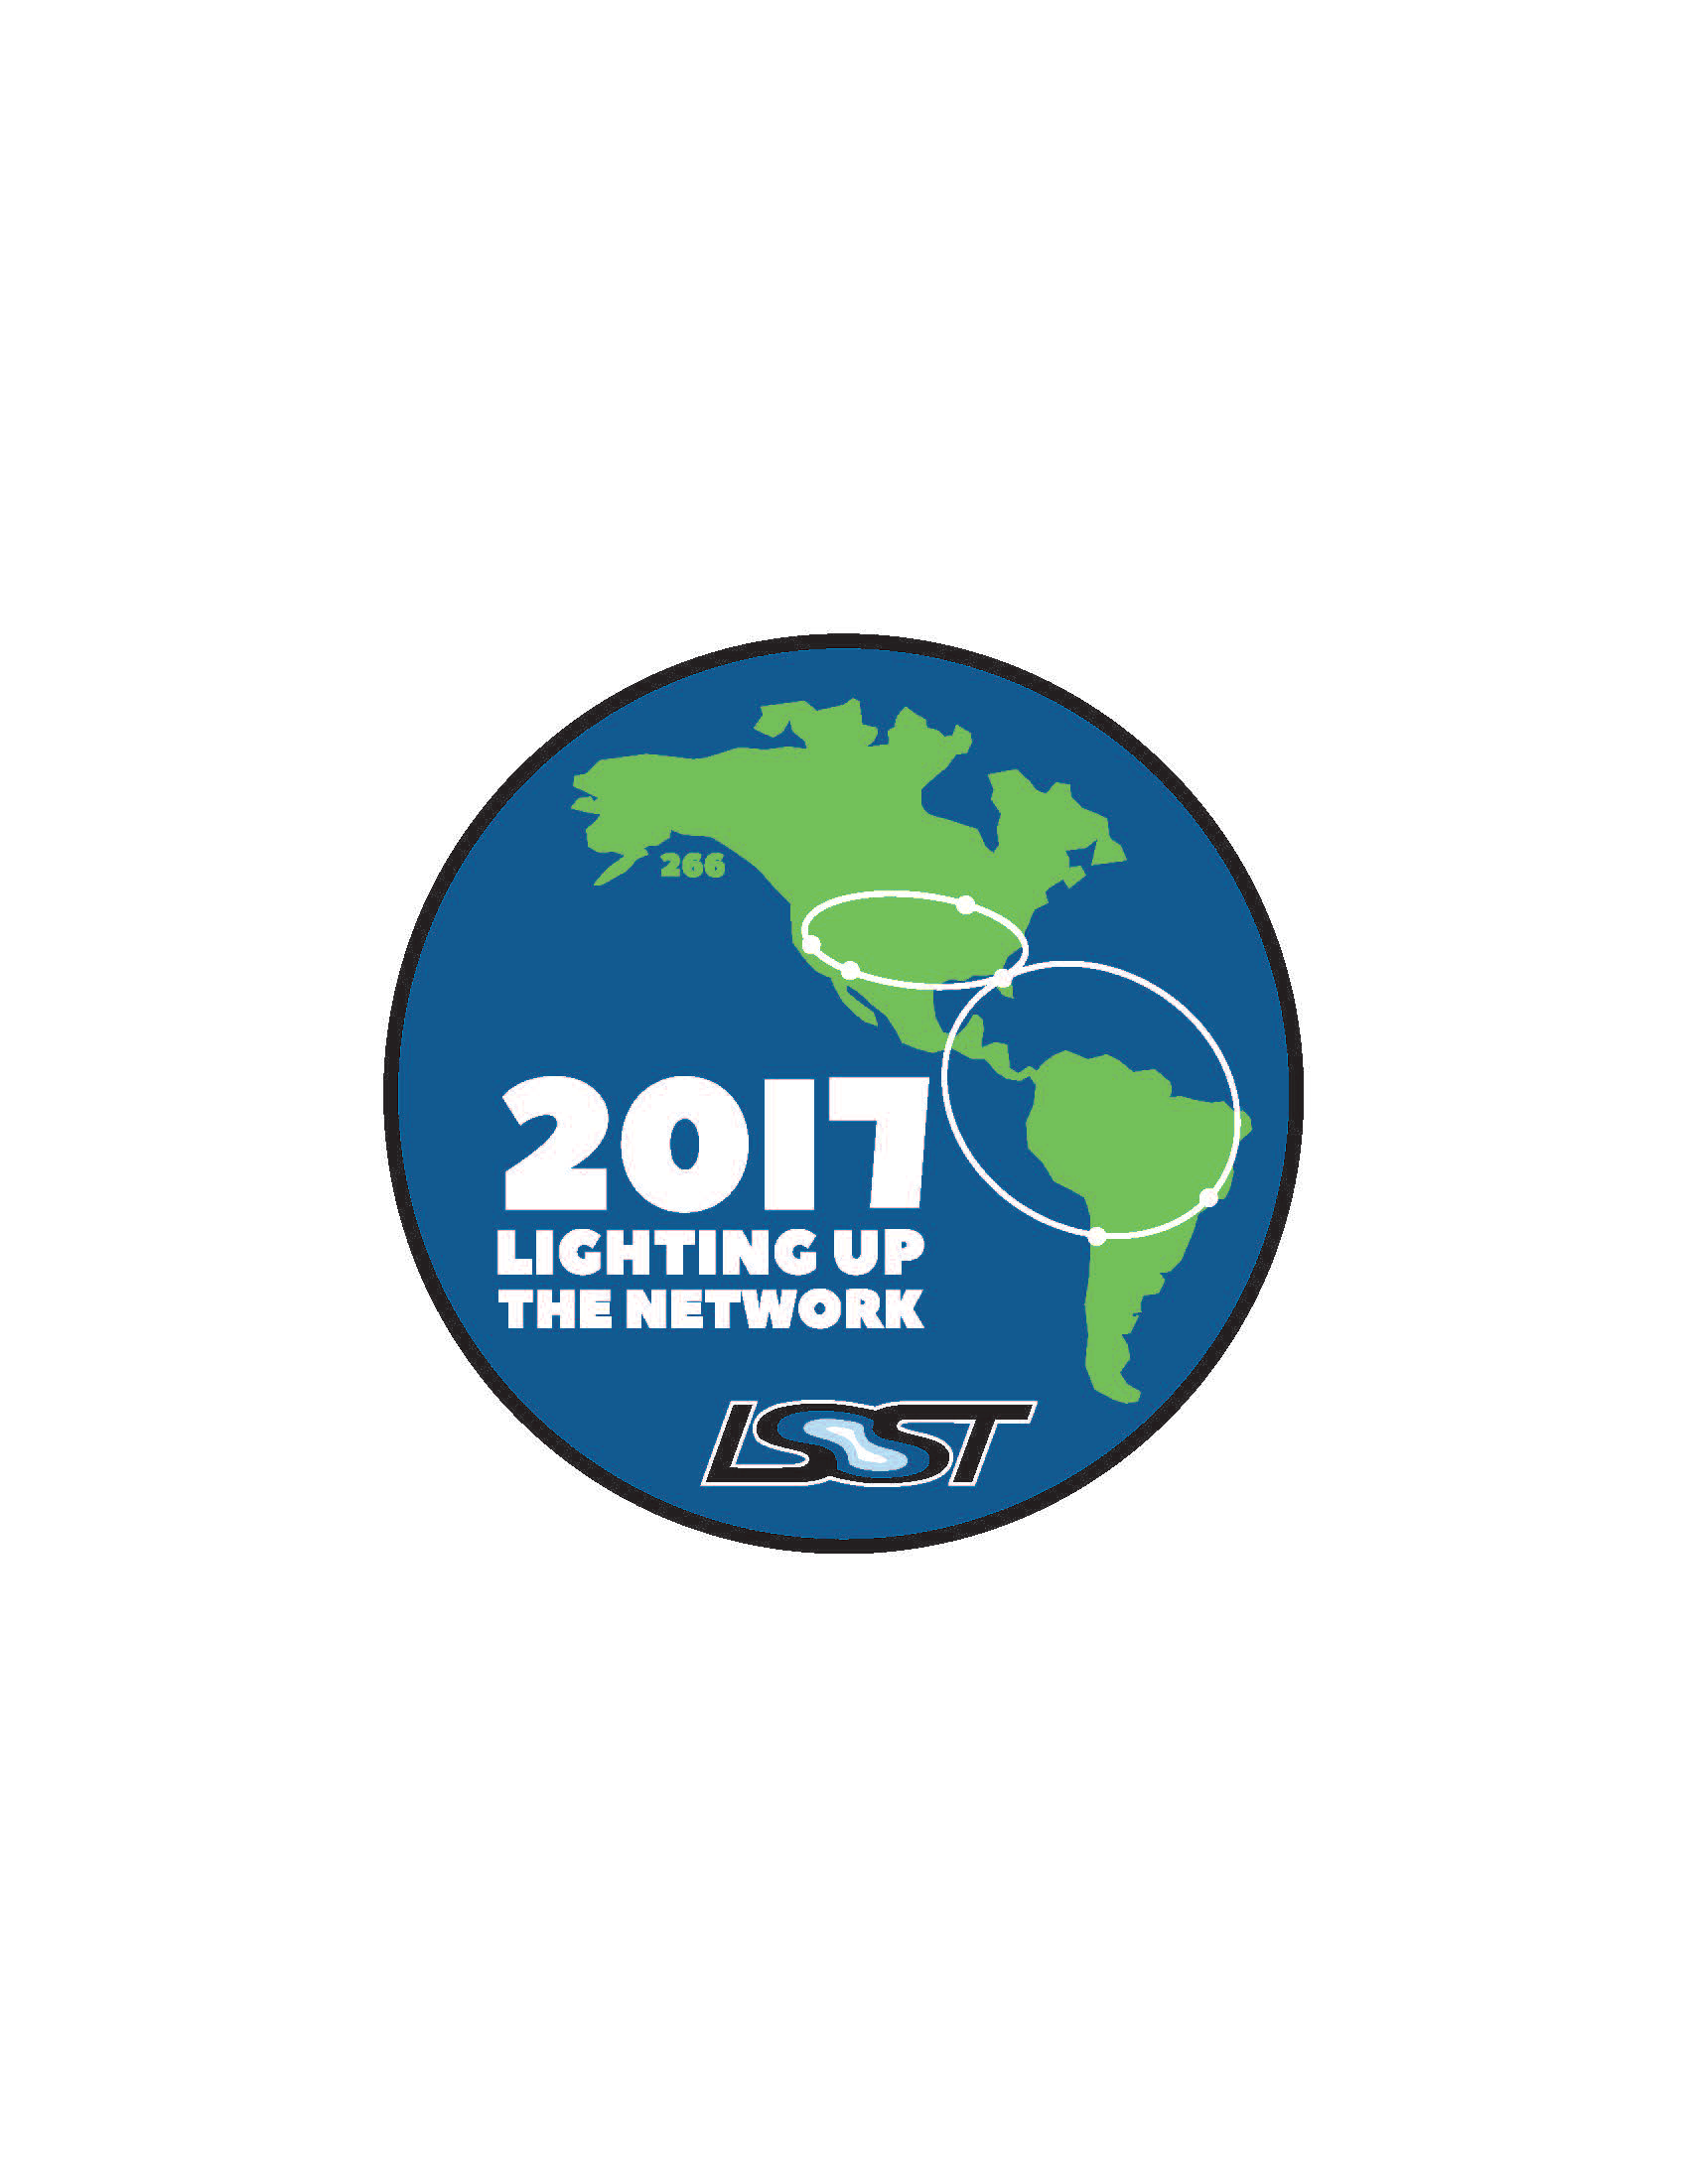

LSST 2017 Patch

This patch, designed and distributed at LSST 2017, depicts LSST’s progress in establishing 100-gigabit-per-second class fiber optic networks to connect LSST Sites in Chile and the United States.To date, more than 800 kilometers of dark fiber have been installed by Telefonica, connecting the Cerro Pachón and Cerro Tololo summits, the AURA Gatehouse, the AURA Recinto in La Serena, and REUNA sites both in La Serena and in Santiago.The fiber paths provide redundancy in case of failure to ensure that the LSST data always gets through. Dense Wave Division Multiplexing (DWDM) equipment has been purchased to light the fibers; this equipment will be installed and demonstrated in 2017. In addition, LSST’s Florida International University/AmLight partner has contracted for LSST to use both a 100-gigabit-per-second ring of fibers connecting Santiago and Miami, Florida, and a 100-gigabit-per-second spectrum reservation on the new Monet submarine cable connecting Sao Paulo and Boca Raton, Florida. In partnership with RNP and ANSP of Brazil, this spectrum will be extended via a new terrestrial link connecting Santiago and Sao Paulo. Finally, as of July 2017, LSST is in early discussions with ESNet to provide connectivity between Florida and LSST sites in the U.S.

Credit: Rubin Observatory/NSF/AURA